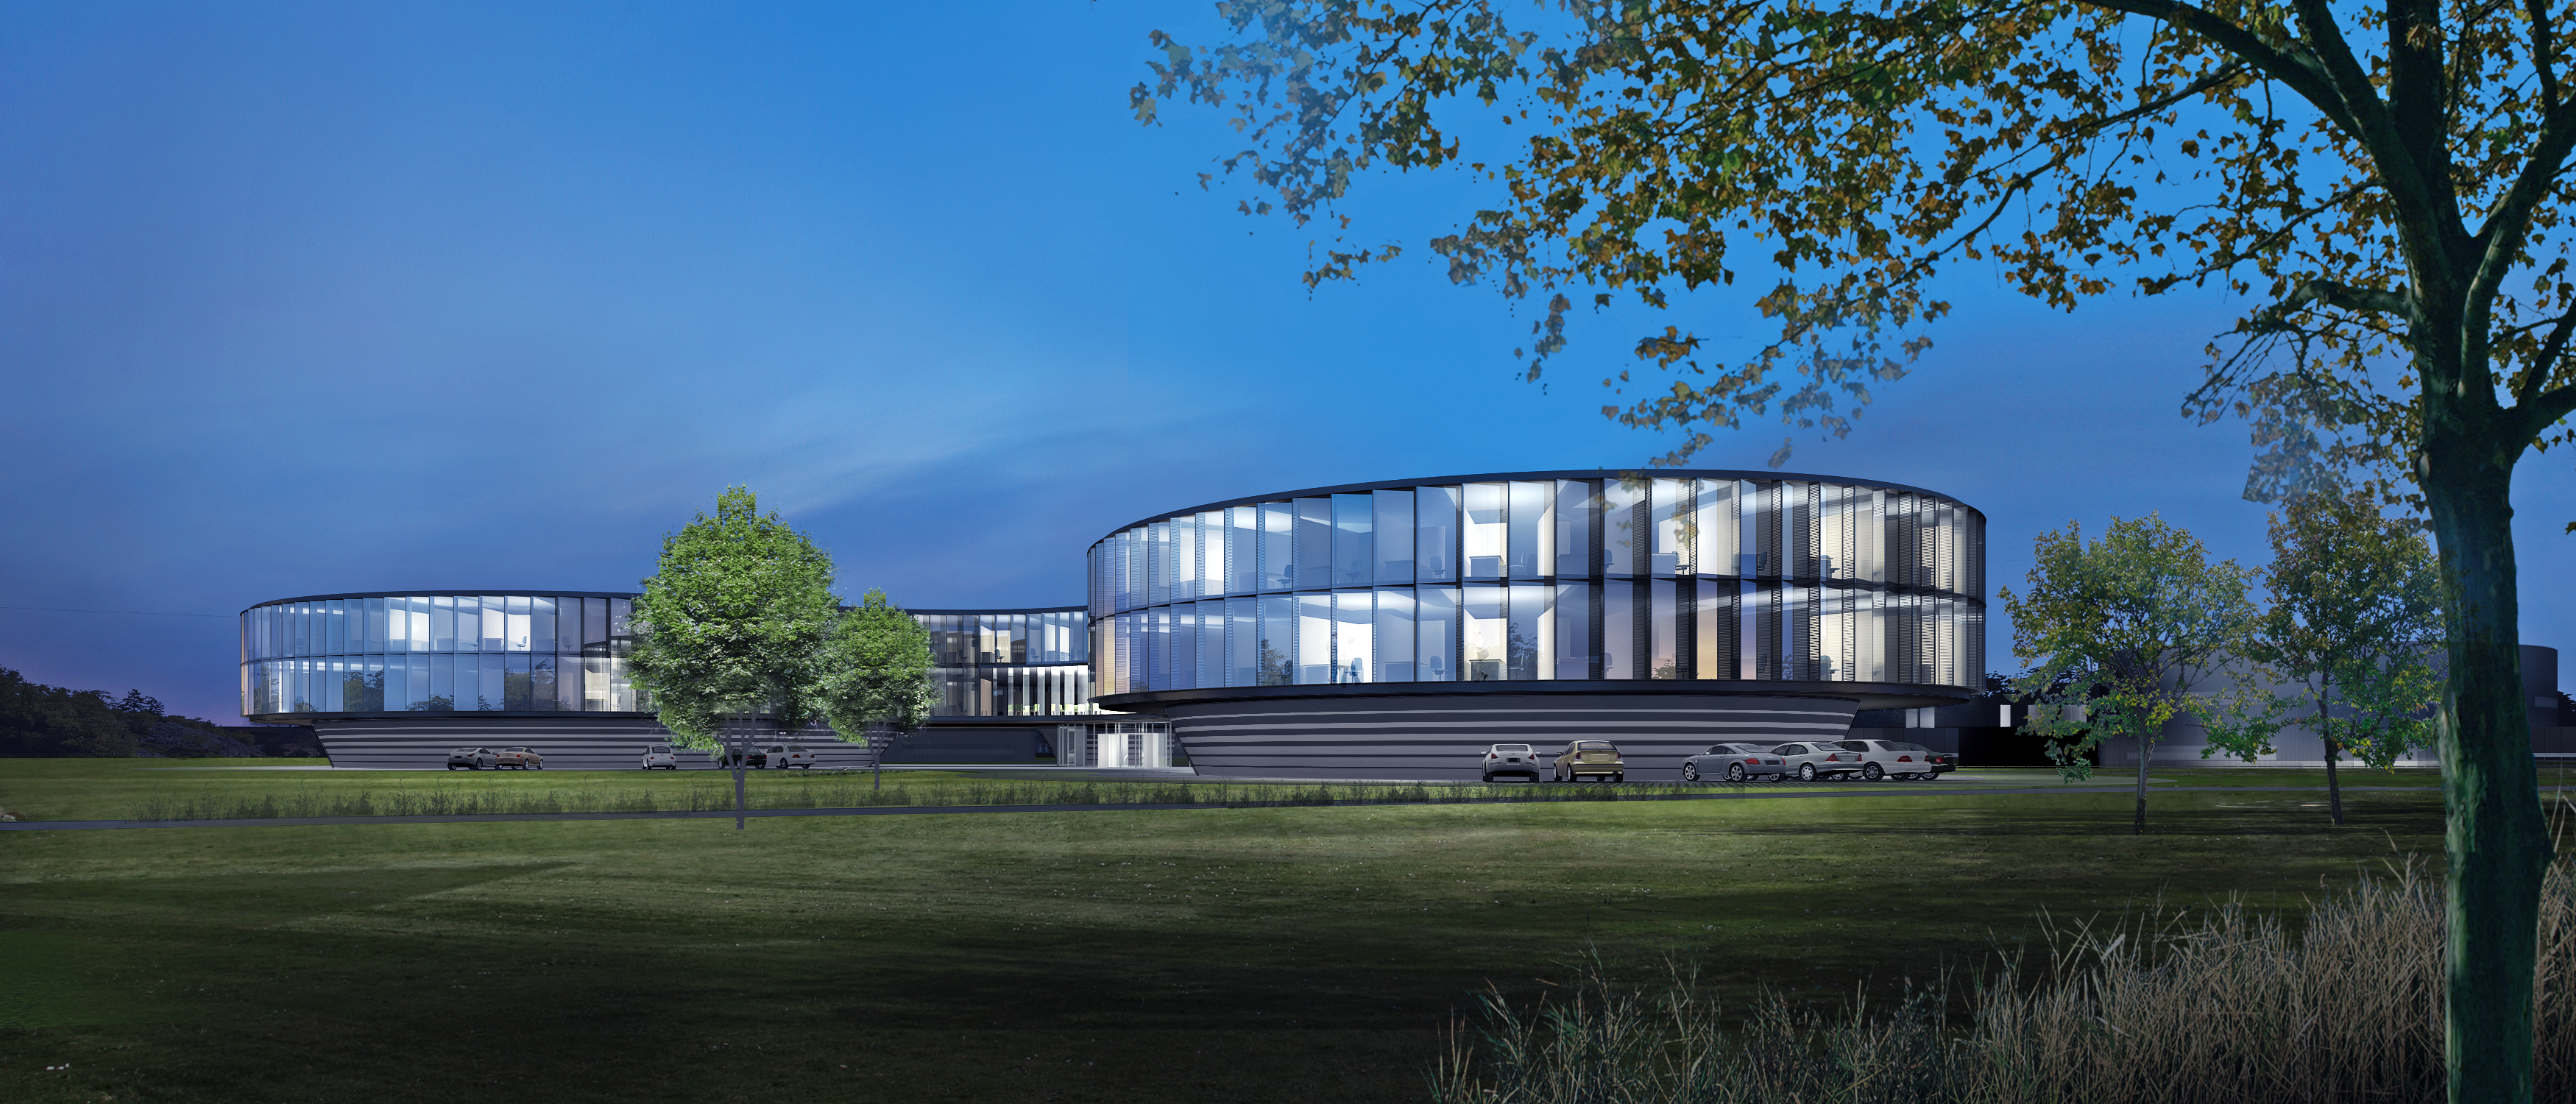

Architect’s rendering of the new ESO Headquarters Extension (nighttime)

This artist’s rendering shows how the extension of the ESO Headquarters in Garching, Germany will look at night when completed towards the end of 2013. The innovatively styled new office building, designed by architects Auer+Weber+Assoziierte, will allow ESO to bring all its Garching staff, some of whom are currently in temporary offices or other buildings on the Garching campus, back together on a single site. The building will be the cradle of the technological innovations needed for ESO’s ambitious projects such as the European Extremely Large Telescope.

Credit: ESO/Auer+Weber